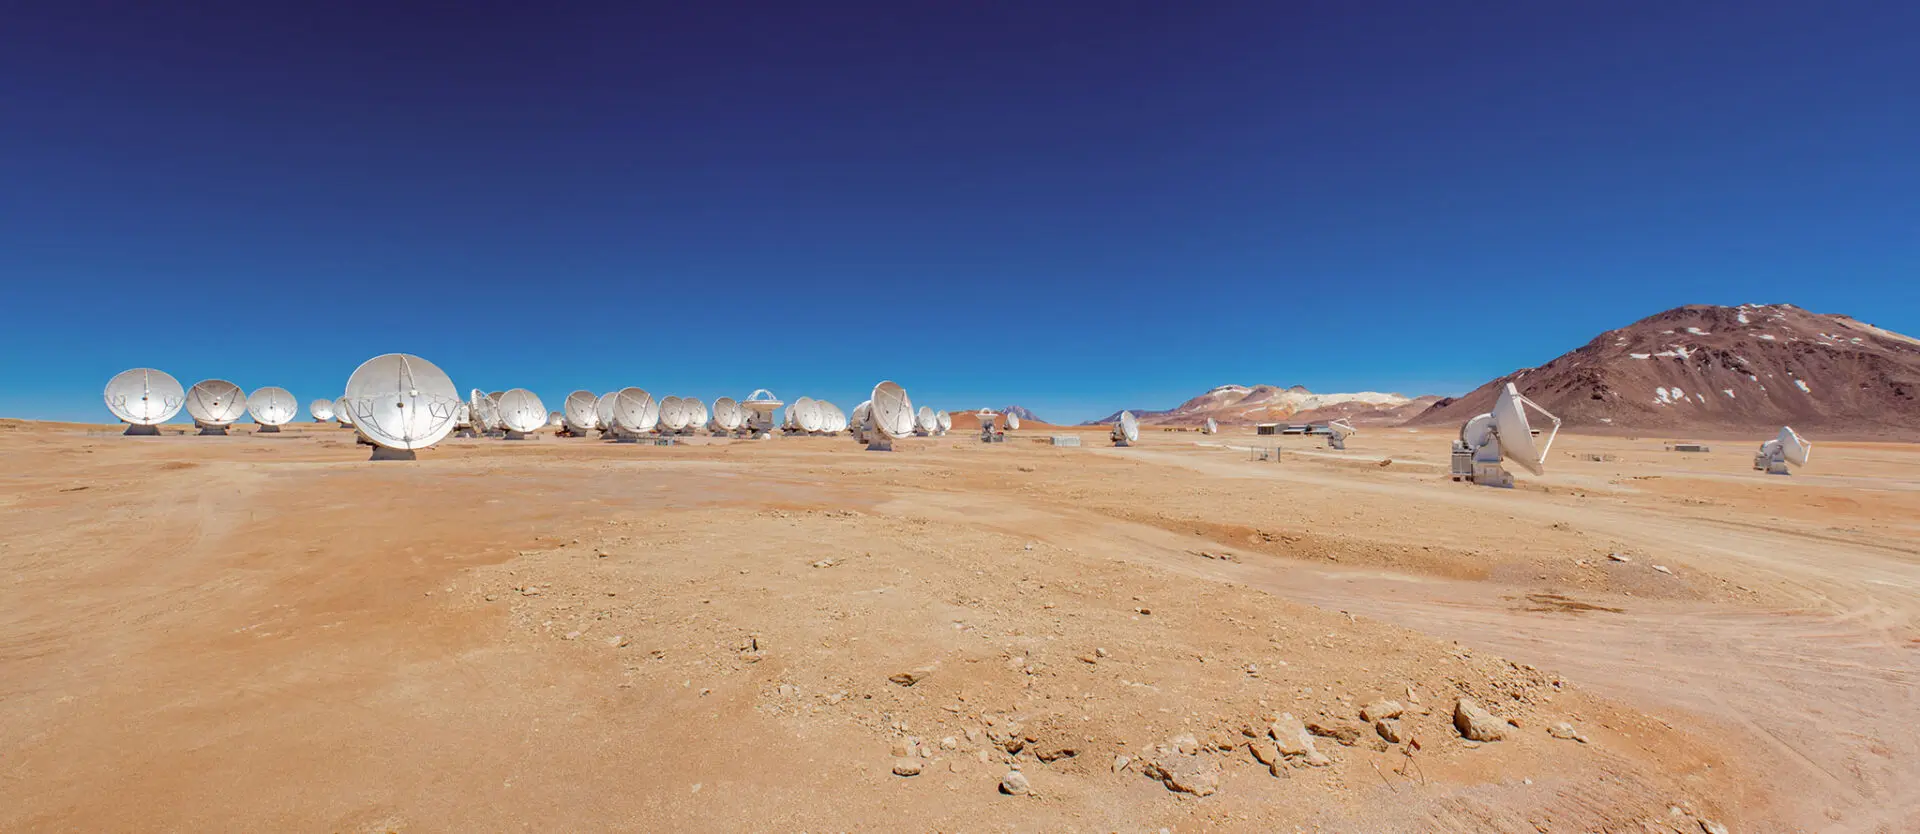

ALMA radio telescopes

At 5000 meters above sea level, the Chajnantor Plateau is the home of the ALMA radio telescopes.

Credit: Sergio Otárola - ALMA (ESO/NAOJ/NRAO)